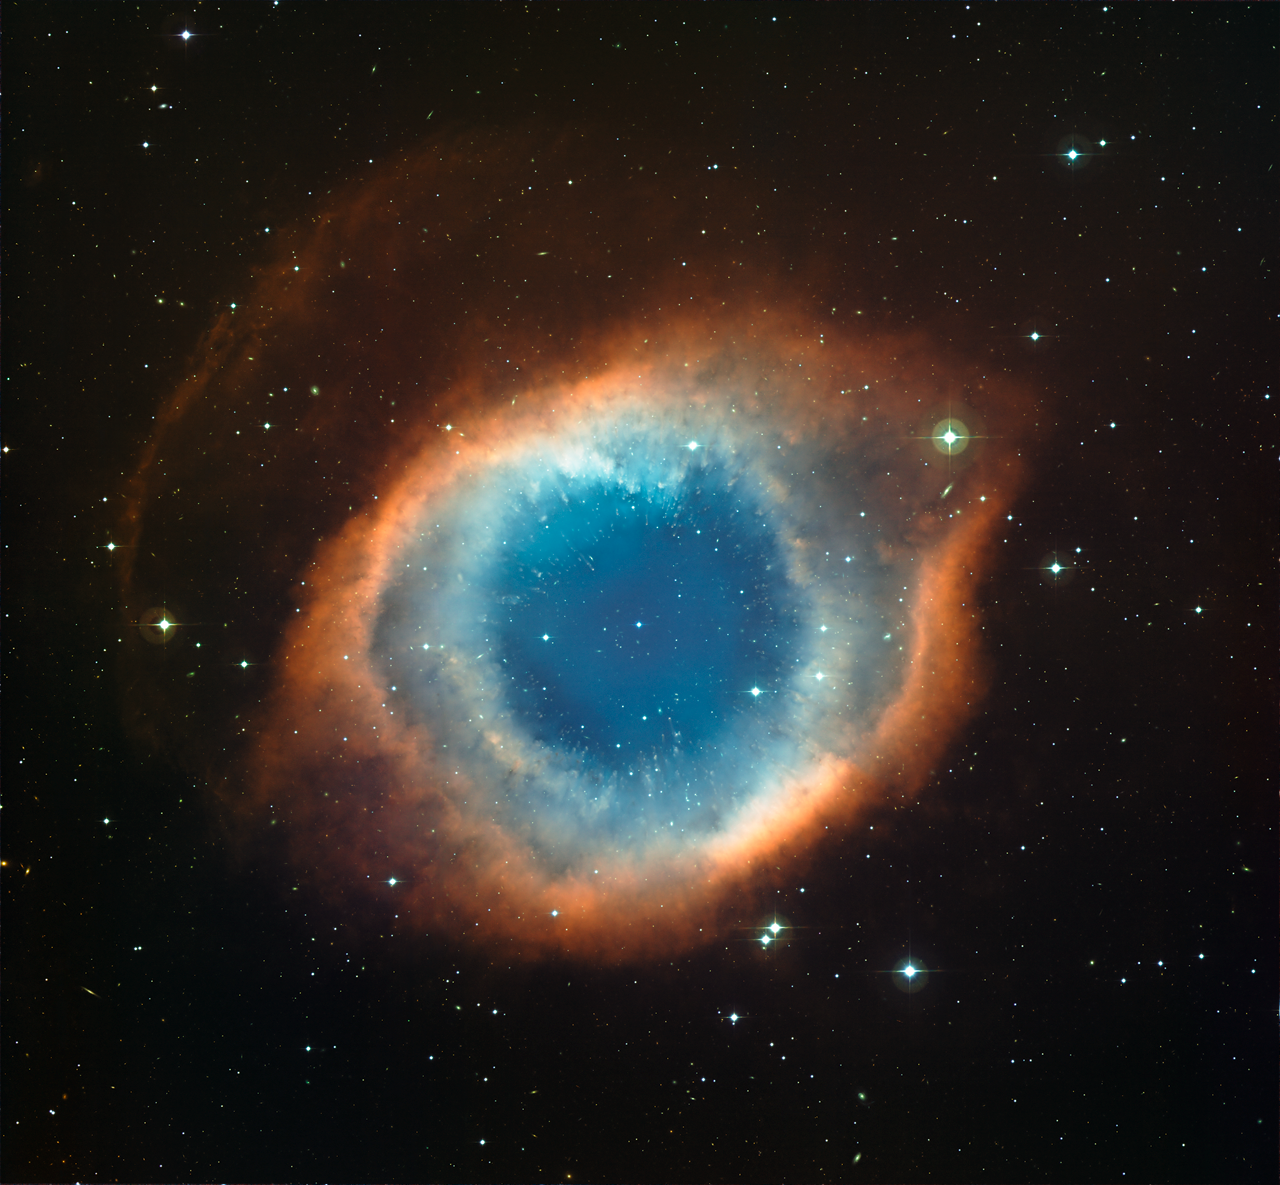

Helix Nebula

This image is part of the "Infrared/visible light comparison view of the Helix Nebula".

Credit: ESO